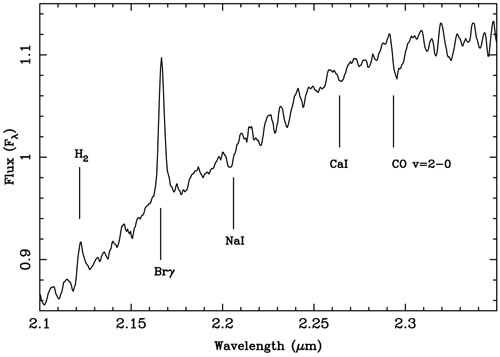

Expanded view of the 2.12-2.35 micron region of the near infrared spectroscopy of V1647

Expanded view of the 2.12-2.35 micron region of the near infrared spectroscopy of V1647.

Credit: International Gemini Observatory/NOIRLab/NSF/AURA